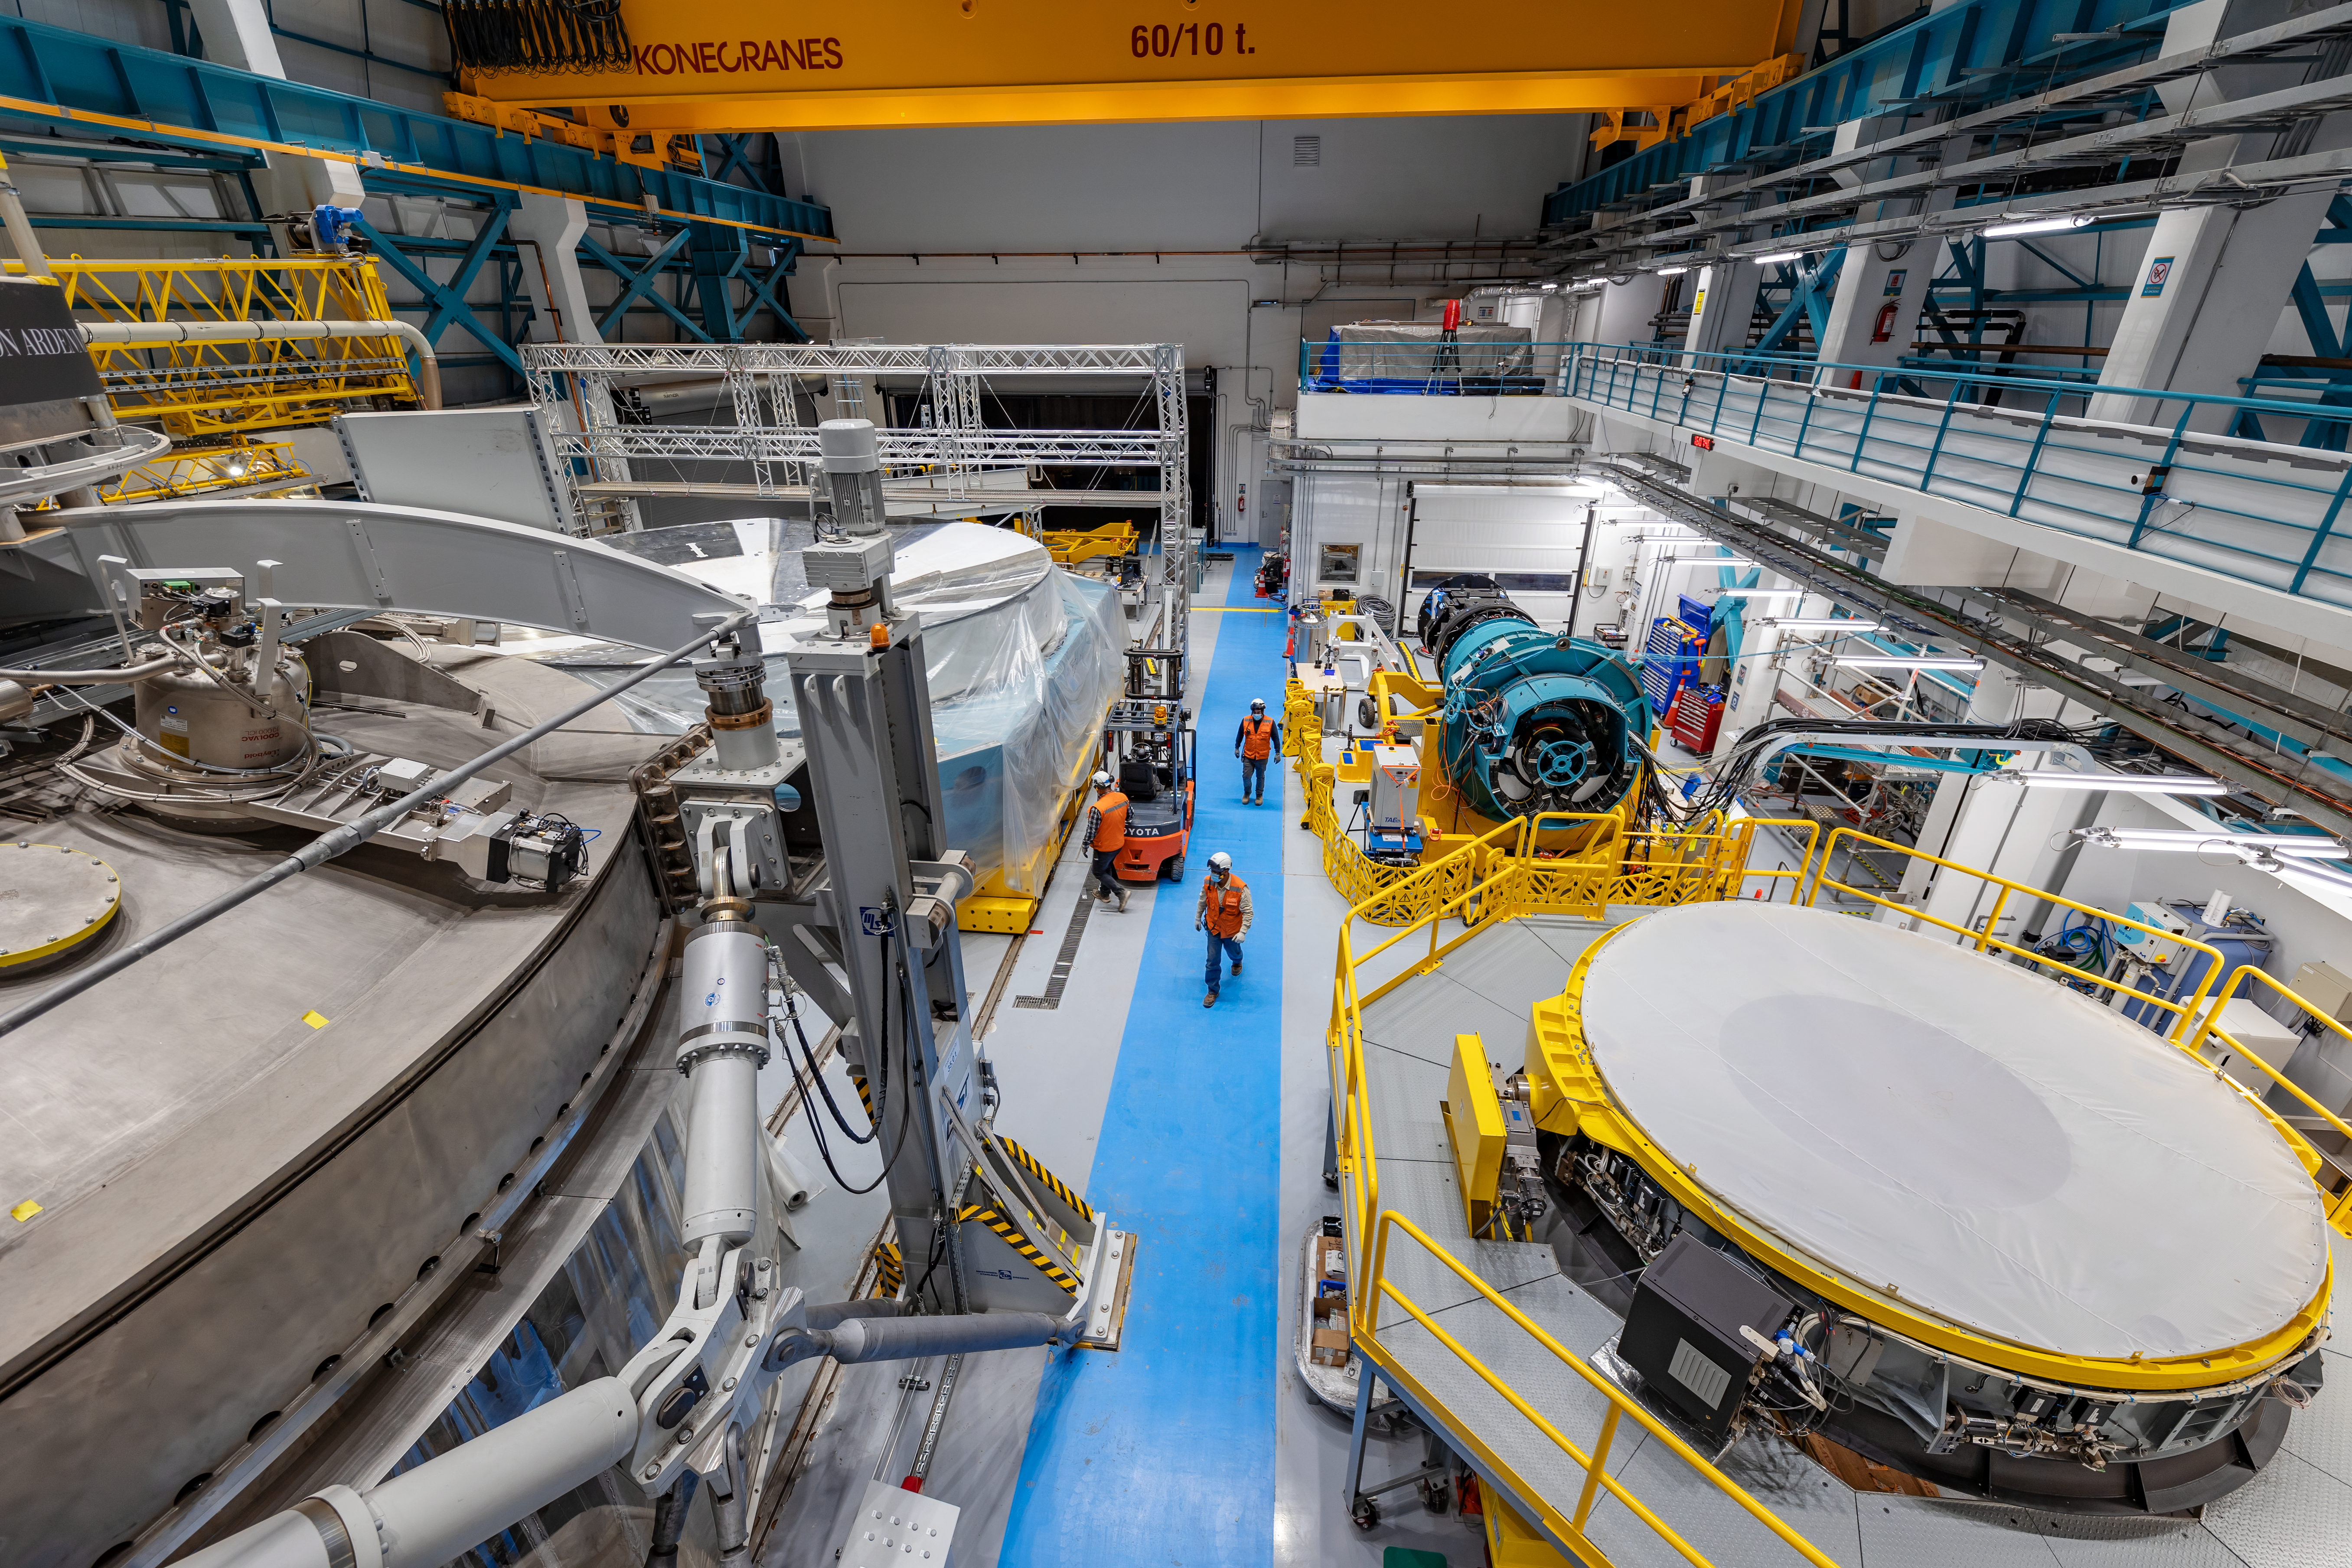

Rubin Observatory Service/Maintenance Floor

Rubin Observatory's Service & Maintenance Floor (Level 3) on Cerro Pachón in Chile.

In the foreground is the coating chamber (left) and the Secondary Mirror (M2) cell (right). In the background is the Primary/Tertiary Mirror (M1M3) cell (left) and the LSST Camera surrogate (right).

Credit: NOIRLab/AURA/NSF/ T. Slovinský